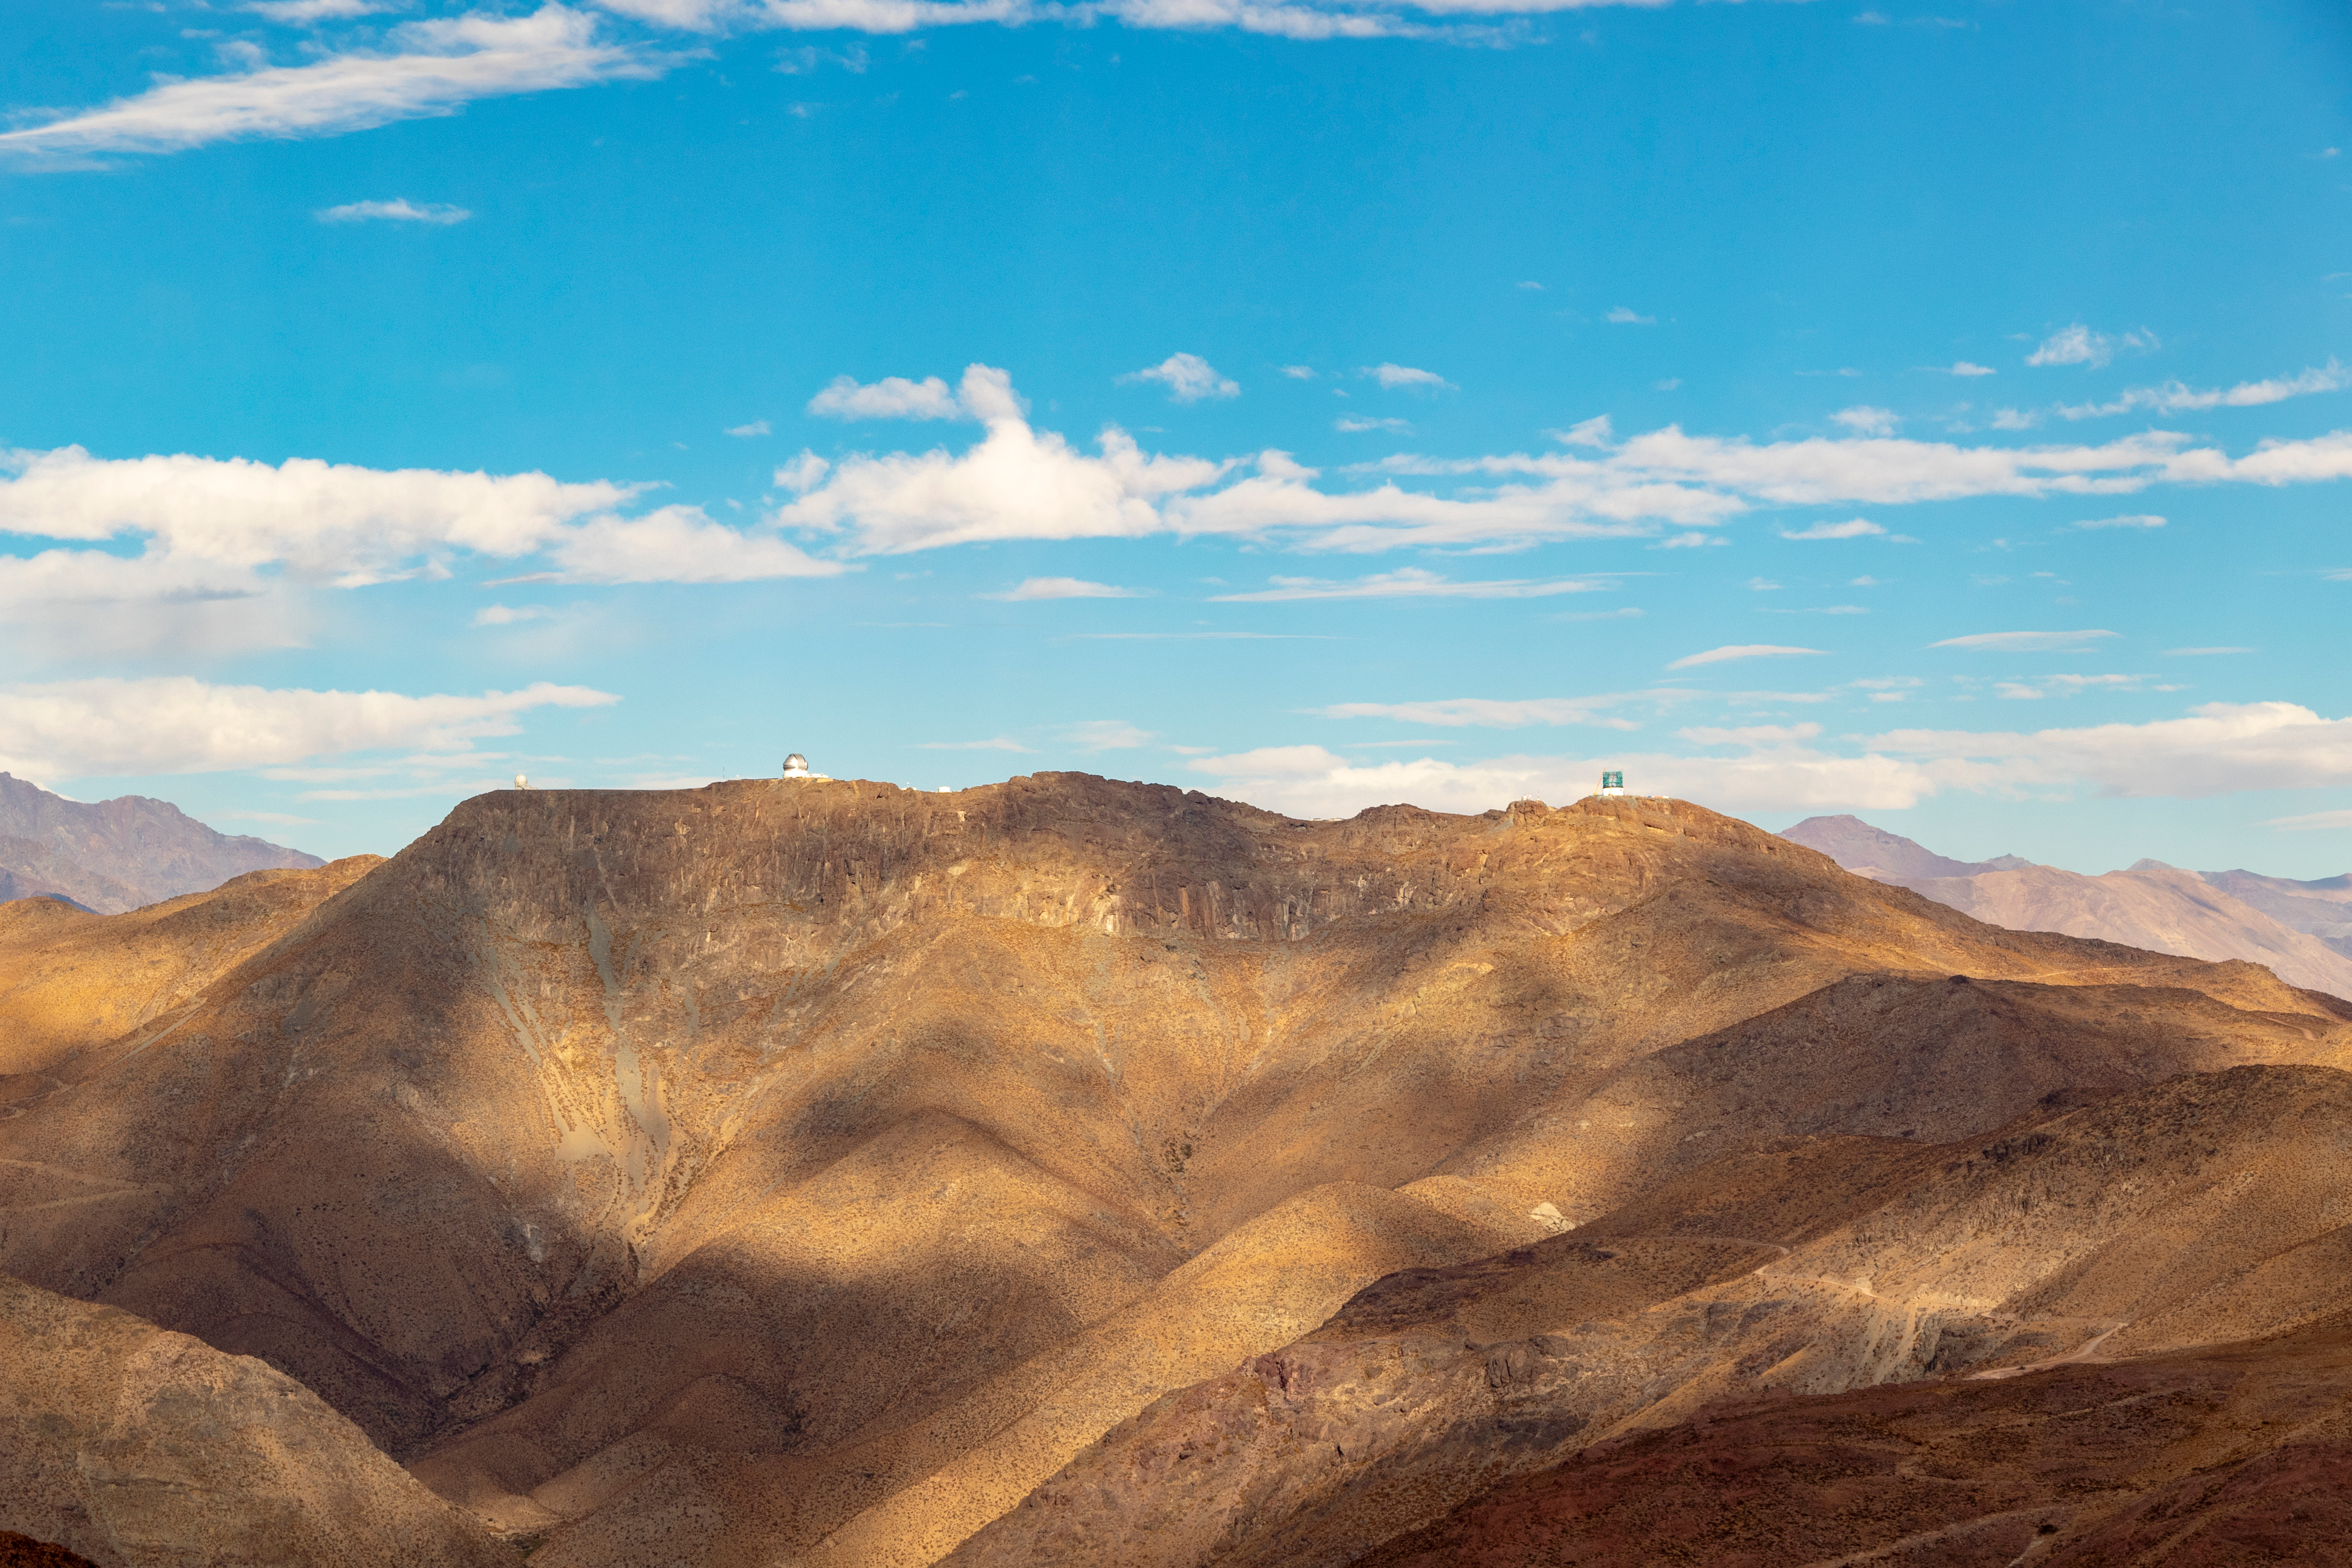

View from Cerro Pachón

View from Cerro Pachón

Credit: Rubin Observatory/NSF/AURA